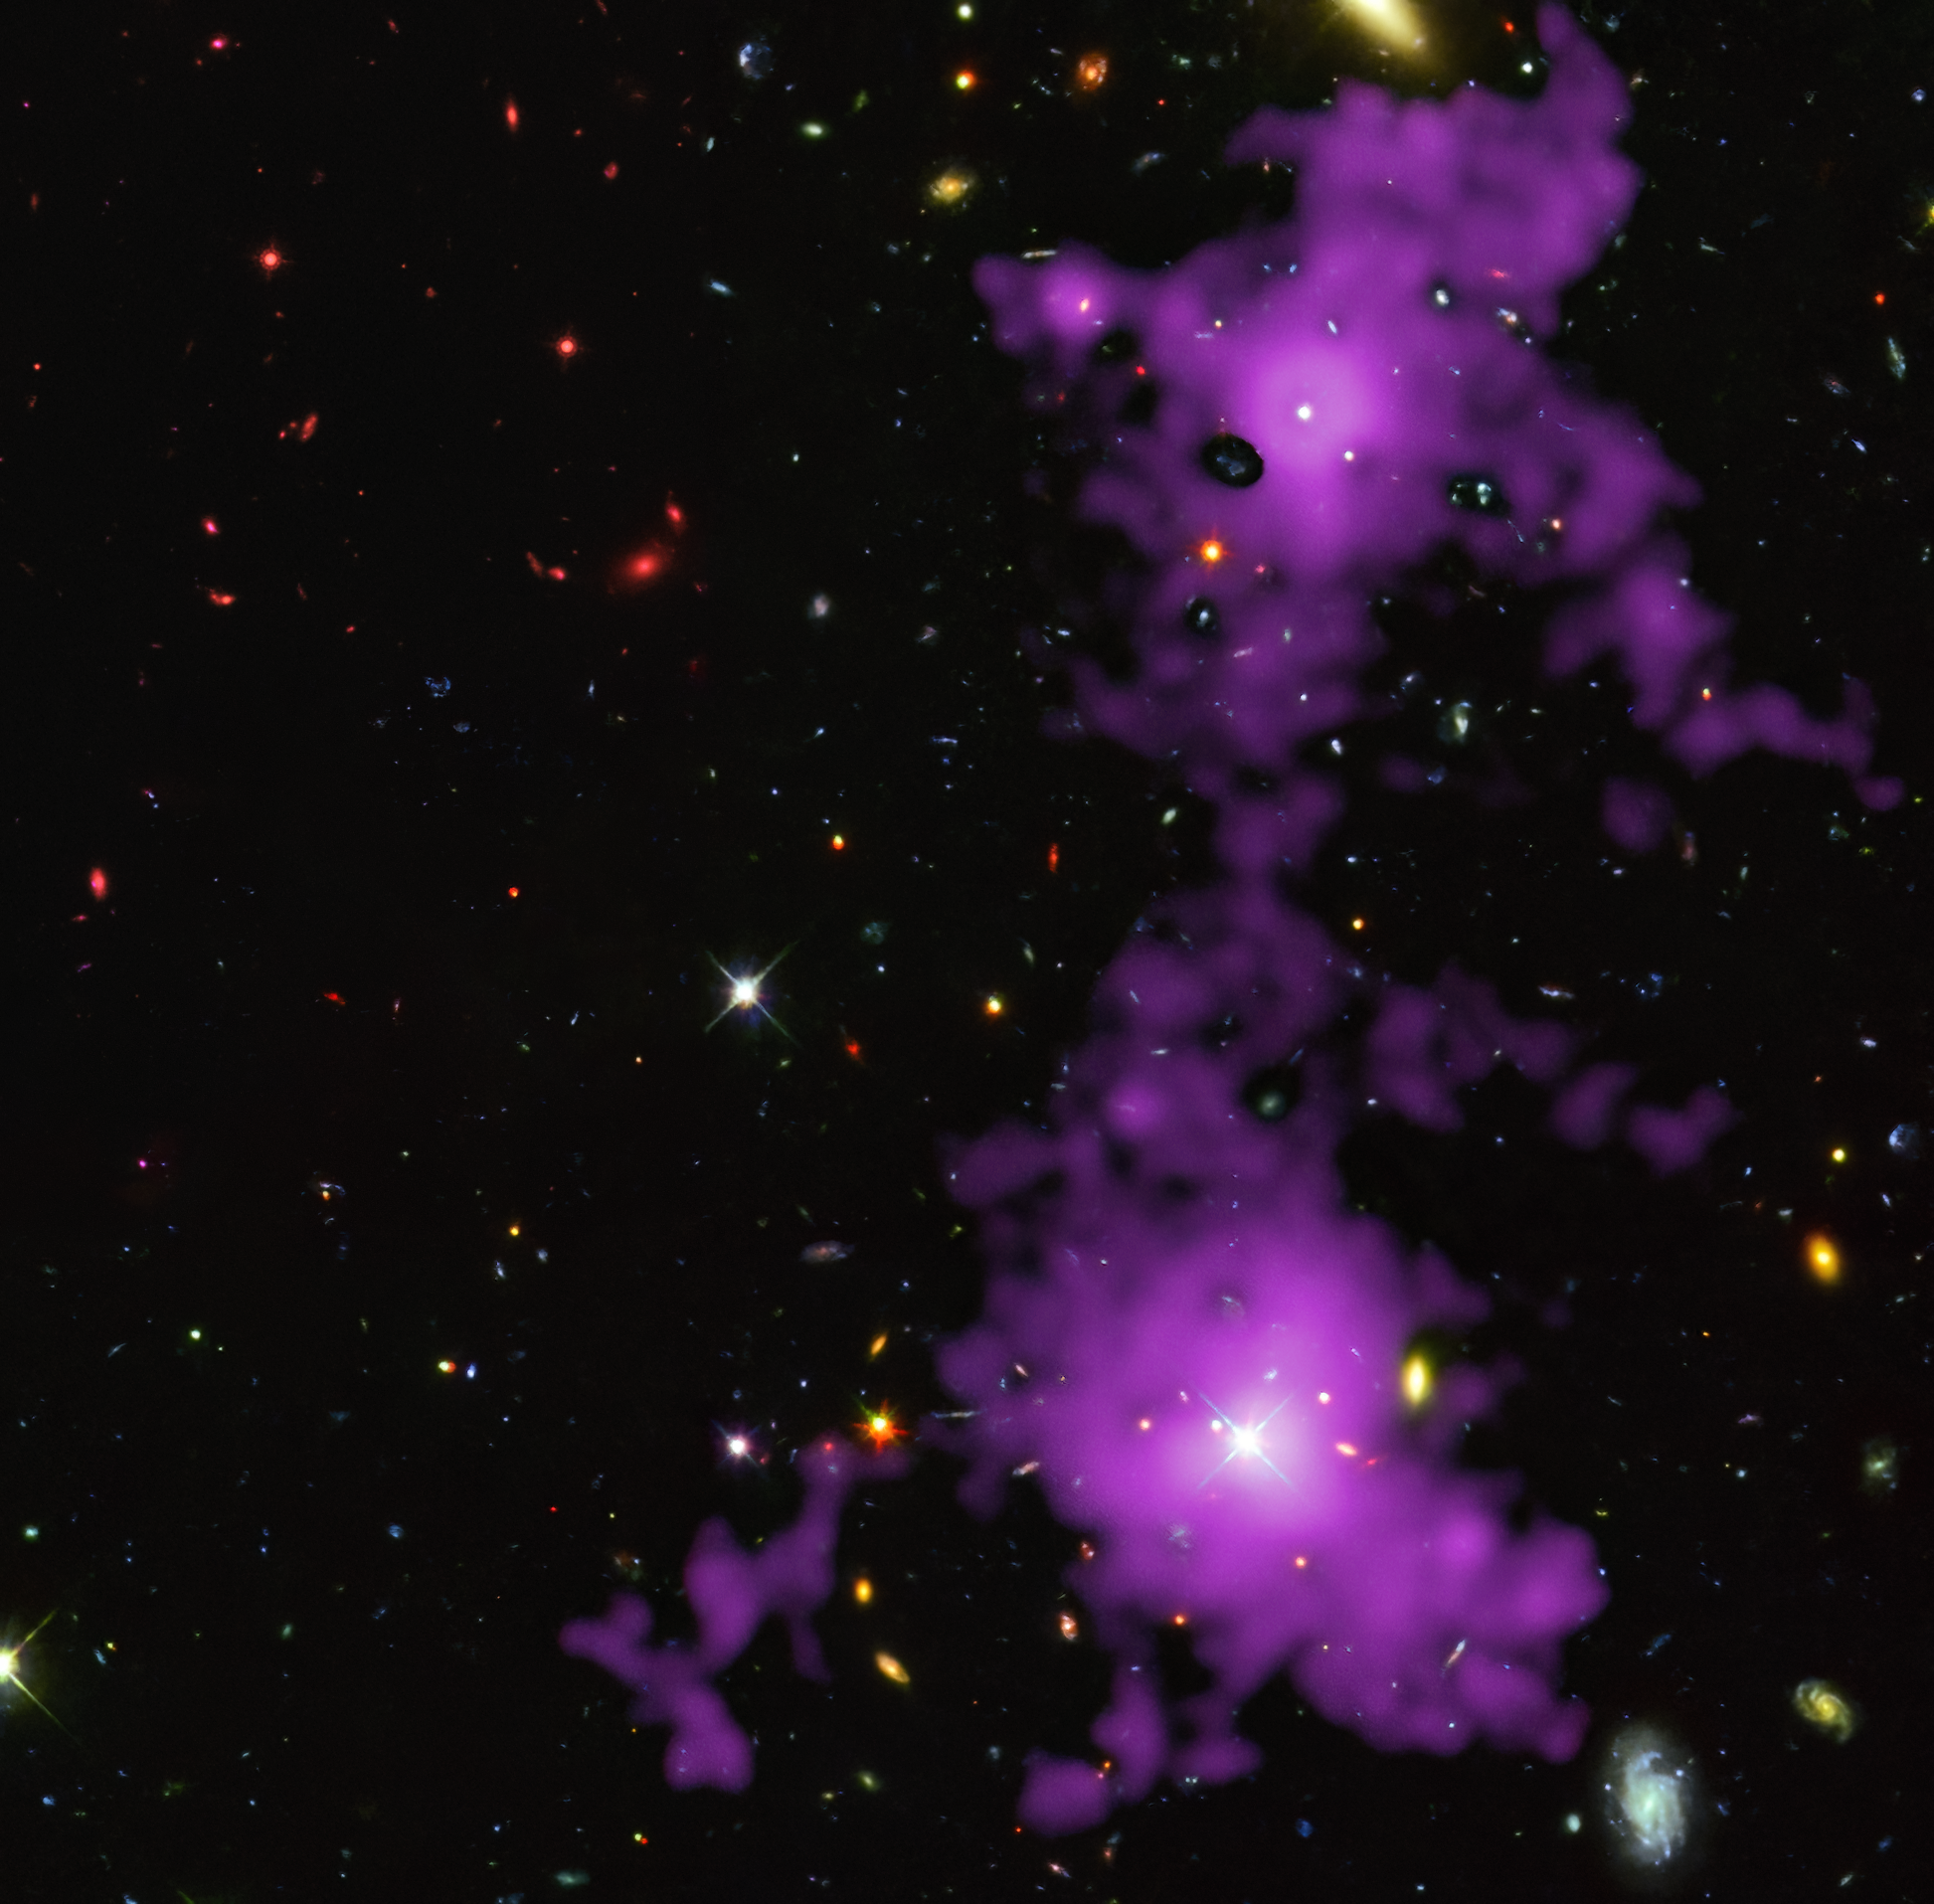

Revealing a filament from the cosmic web

Is there an invisible web of dark matter surrounding us? Its influence can be observed across the cosmos, but the web remains unseen… for the most part. This Picture of the Week shows the clearest image yet of a filament from this cosmic web. The filament was imaged with ESO’s Very Large Telescope, and is shown here in purple overlaid on a background image from the NASA/ESA Hubble Space Telescope. Made of gas clumped together by the influence of dark matter, the filament stretches out for 3 million light-years, connecting two distant galaxies in the early Universe.

Around 85% of all matter in the Universe is actually dark matter. Dark matter is invisible, but the gas around it is not. This gas glows extremely faintly though, making these structures very difficult to observe. But after about 150 hours of observations, a team of astronomers led by Davide Tornotti, a PhD student at the University of Milano-Bicocca in Italy, managed to take this sharp image of a cosmic filament. This was possible thanks to the exceptional sensitivity of the MUSE instrument at the VLT, which has become a workhorse instrument at imaging the cosmic web.

The light from this filament took 11 billion years to reach us, and it shows exactly what theory predicted. In the early Universe, filaments of dark matter could have created a large web that entangled gas through their gravitational pull. Once gas accumulated at the intersection between filaments, it would have provided the fuel necessary to form galaxies. As we observe more of these mysterious filaments, what else will we find trapped within this dark web?

Credit: ESO/D. Tornotti et al./Hubble: M. Revalski, P. Francis et al.